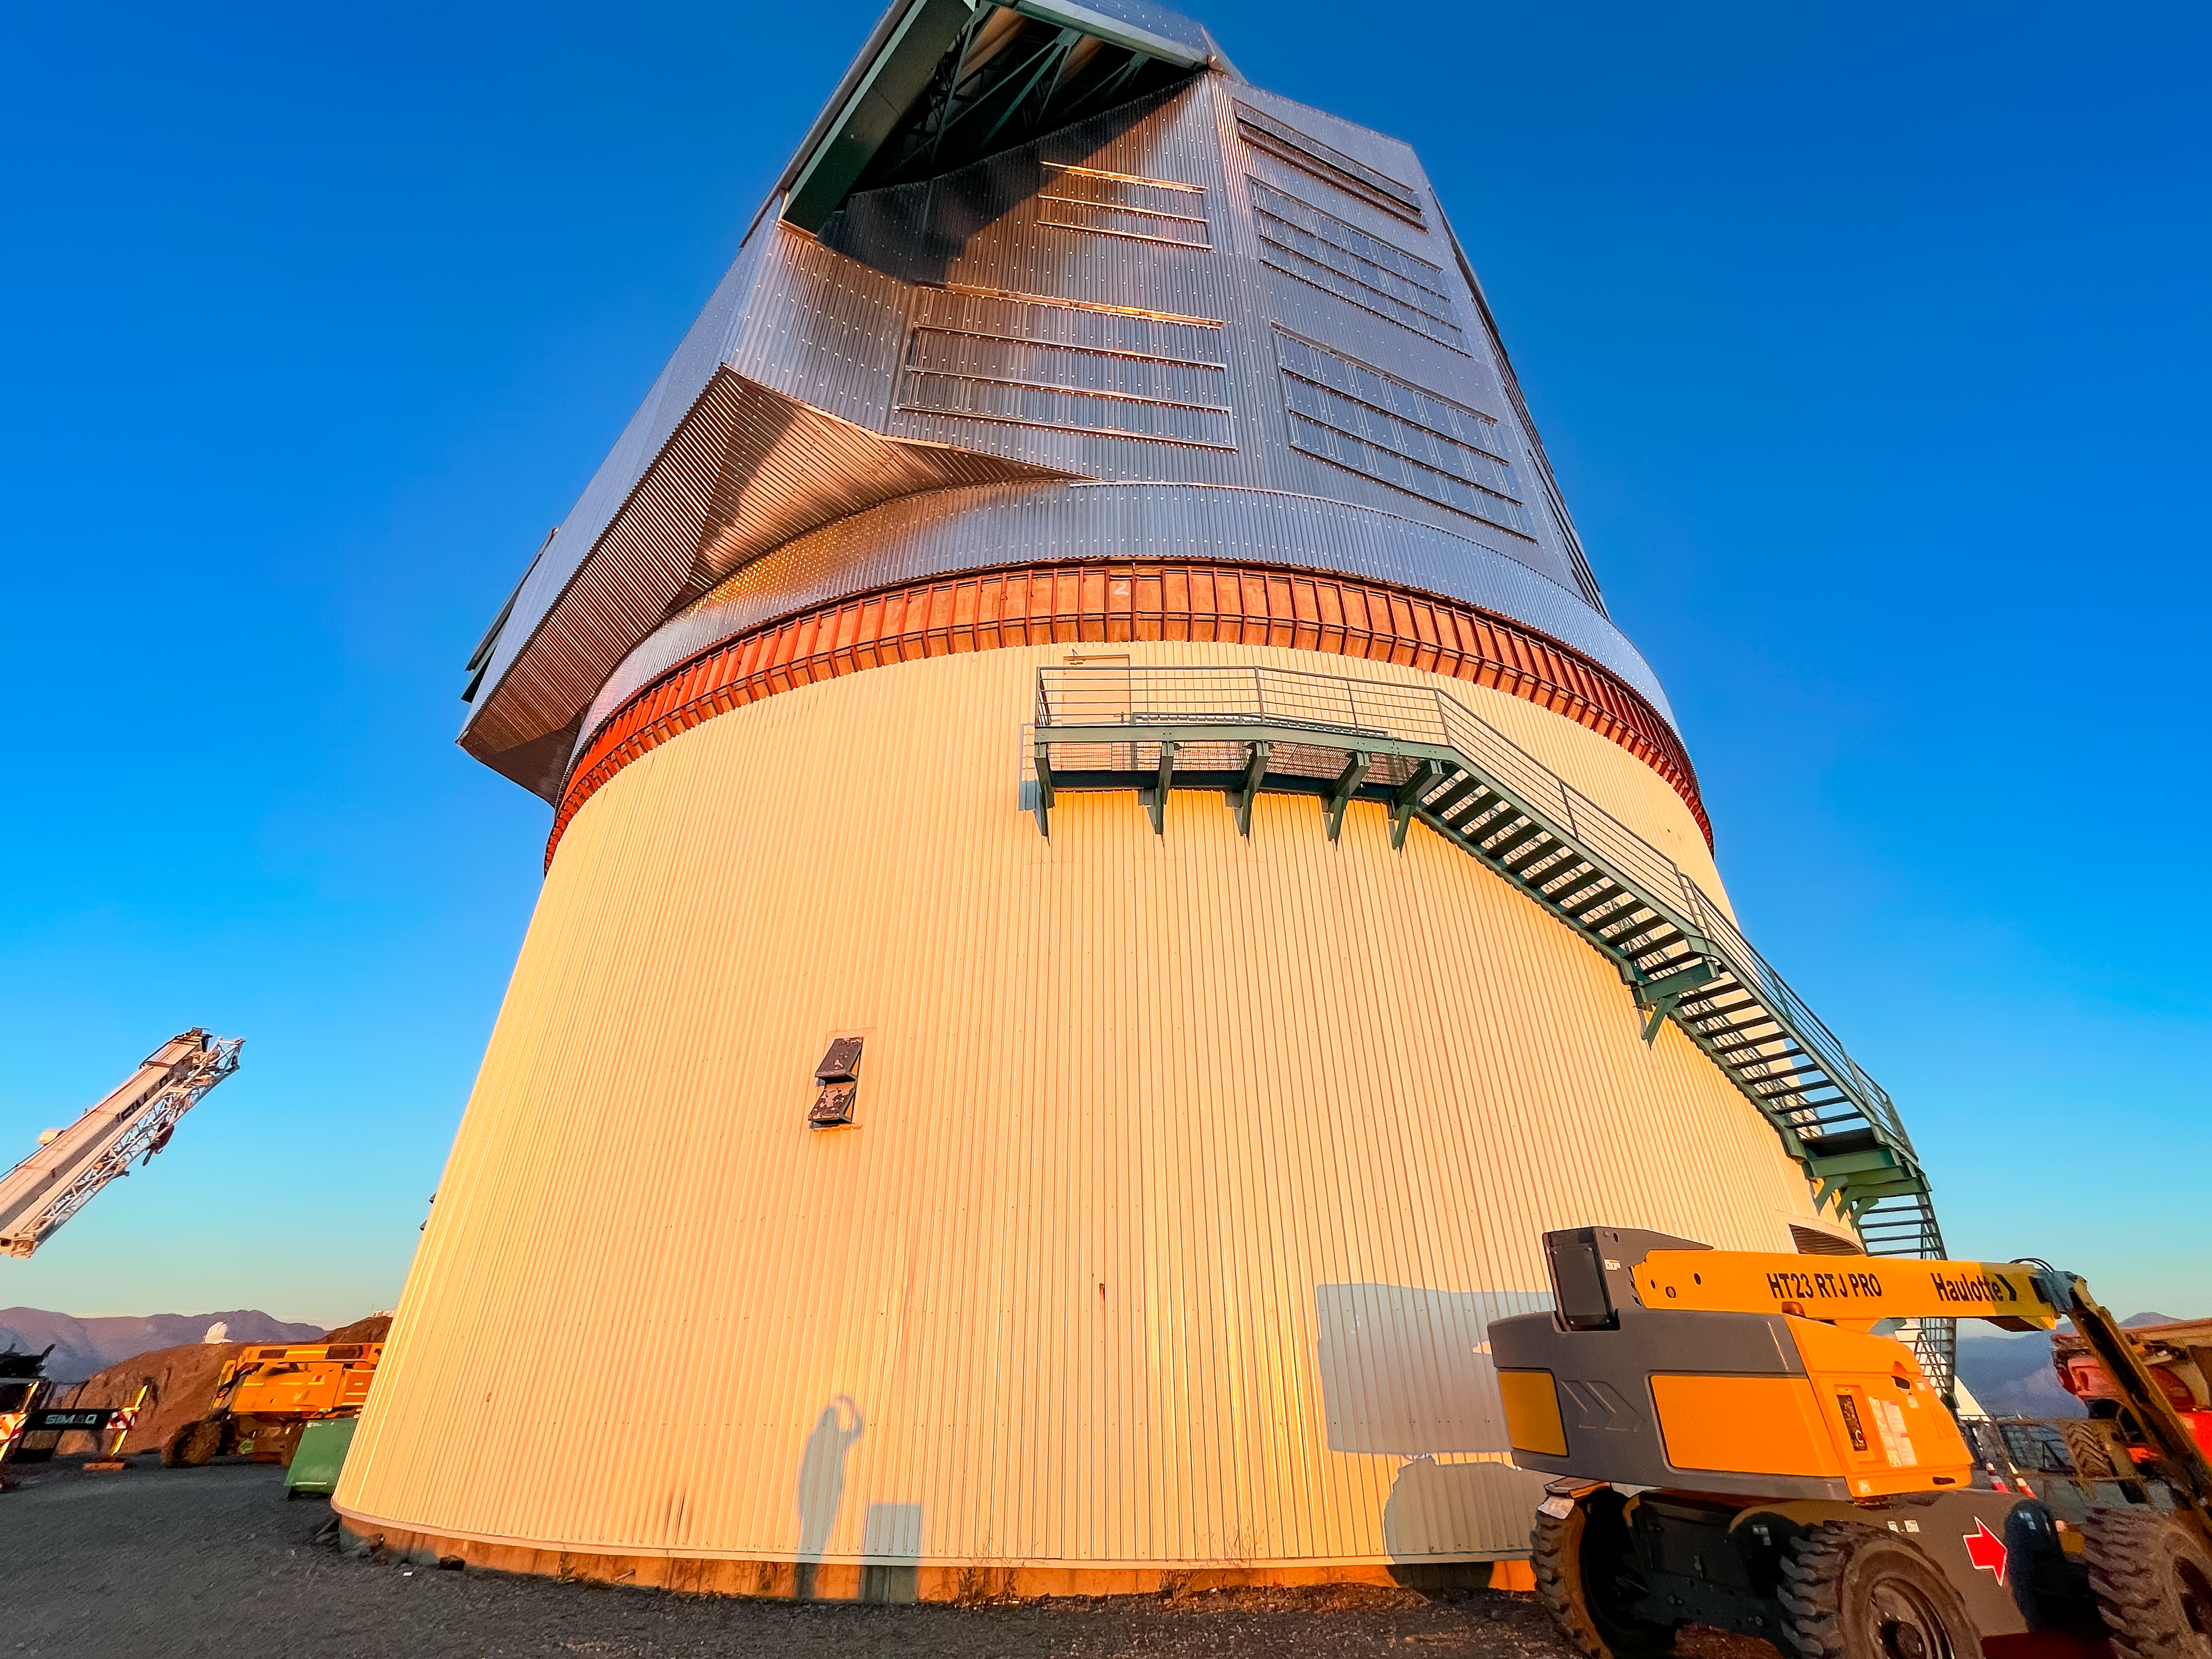

Anastasia's Shadow at Sunset

System Commissioning Manager Anastasia Alexov's shadow against the Rubin Observatory on Cerro Pachón in Chile.

Credit: RubinObs/NOIRLab/SLAC/NSF/DOE/AURA/A. Alexov